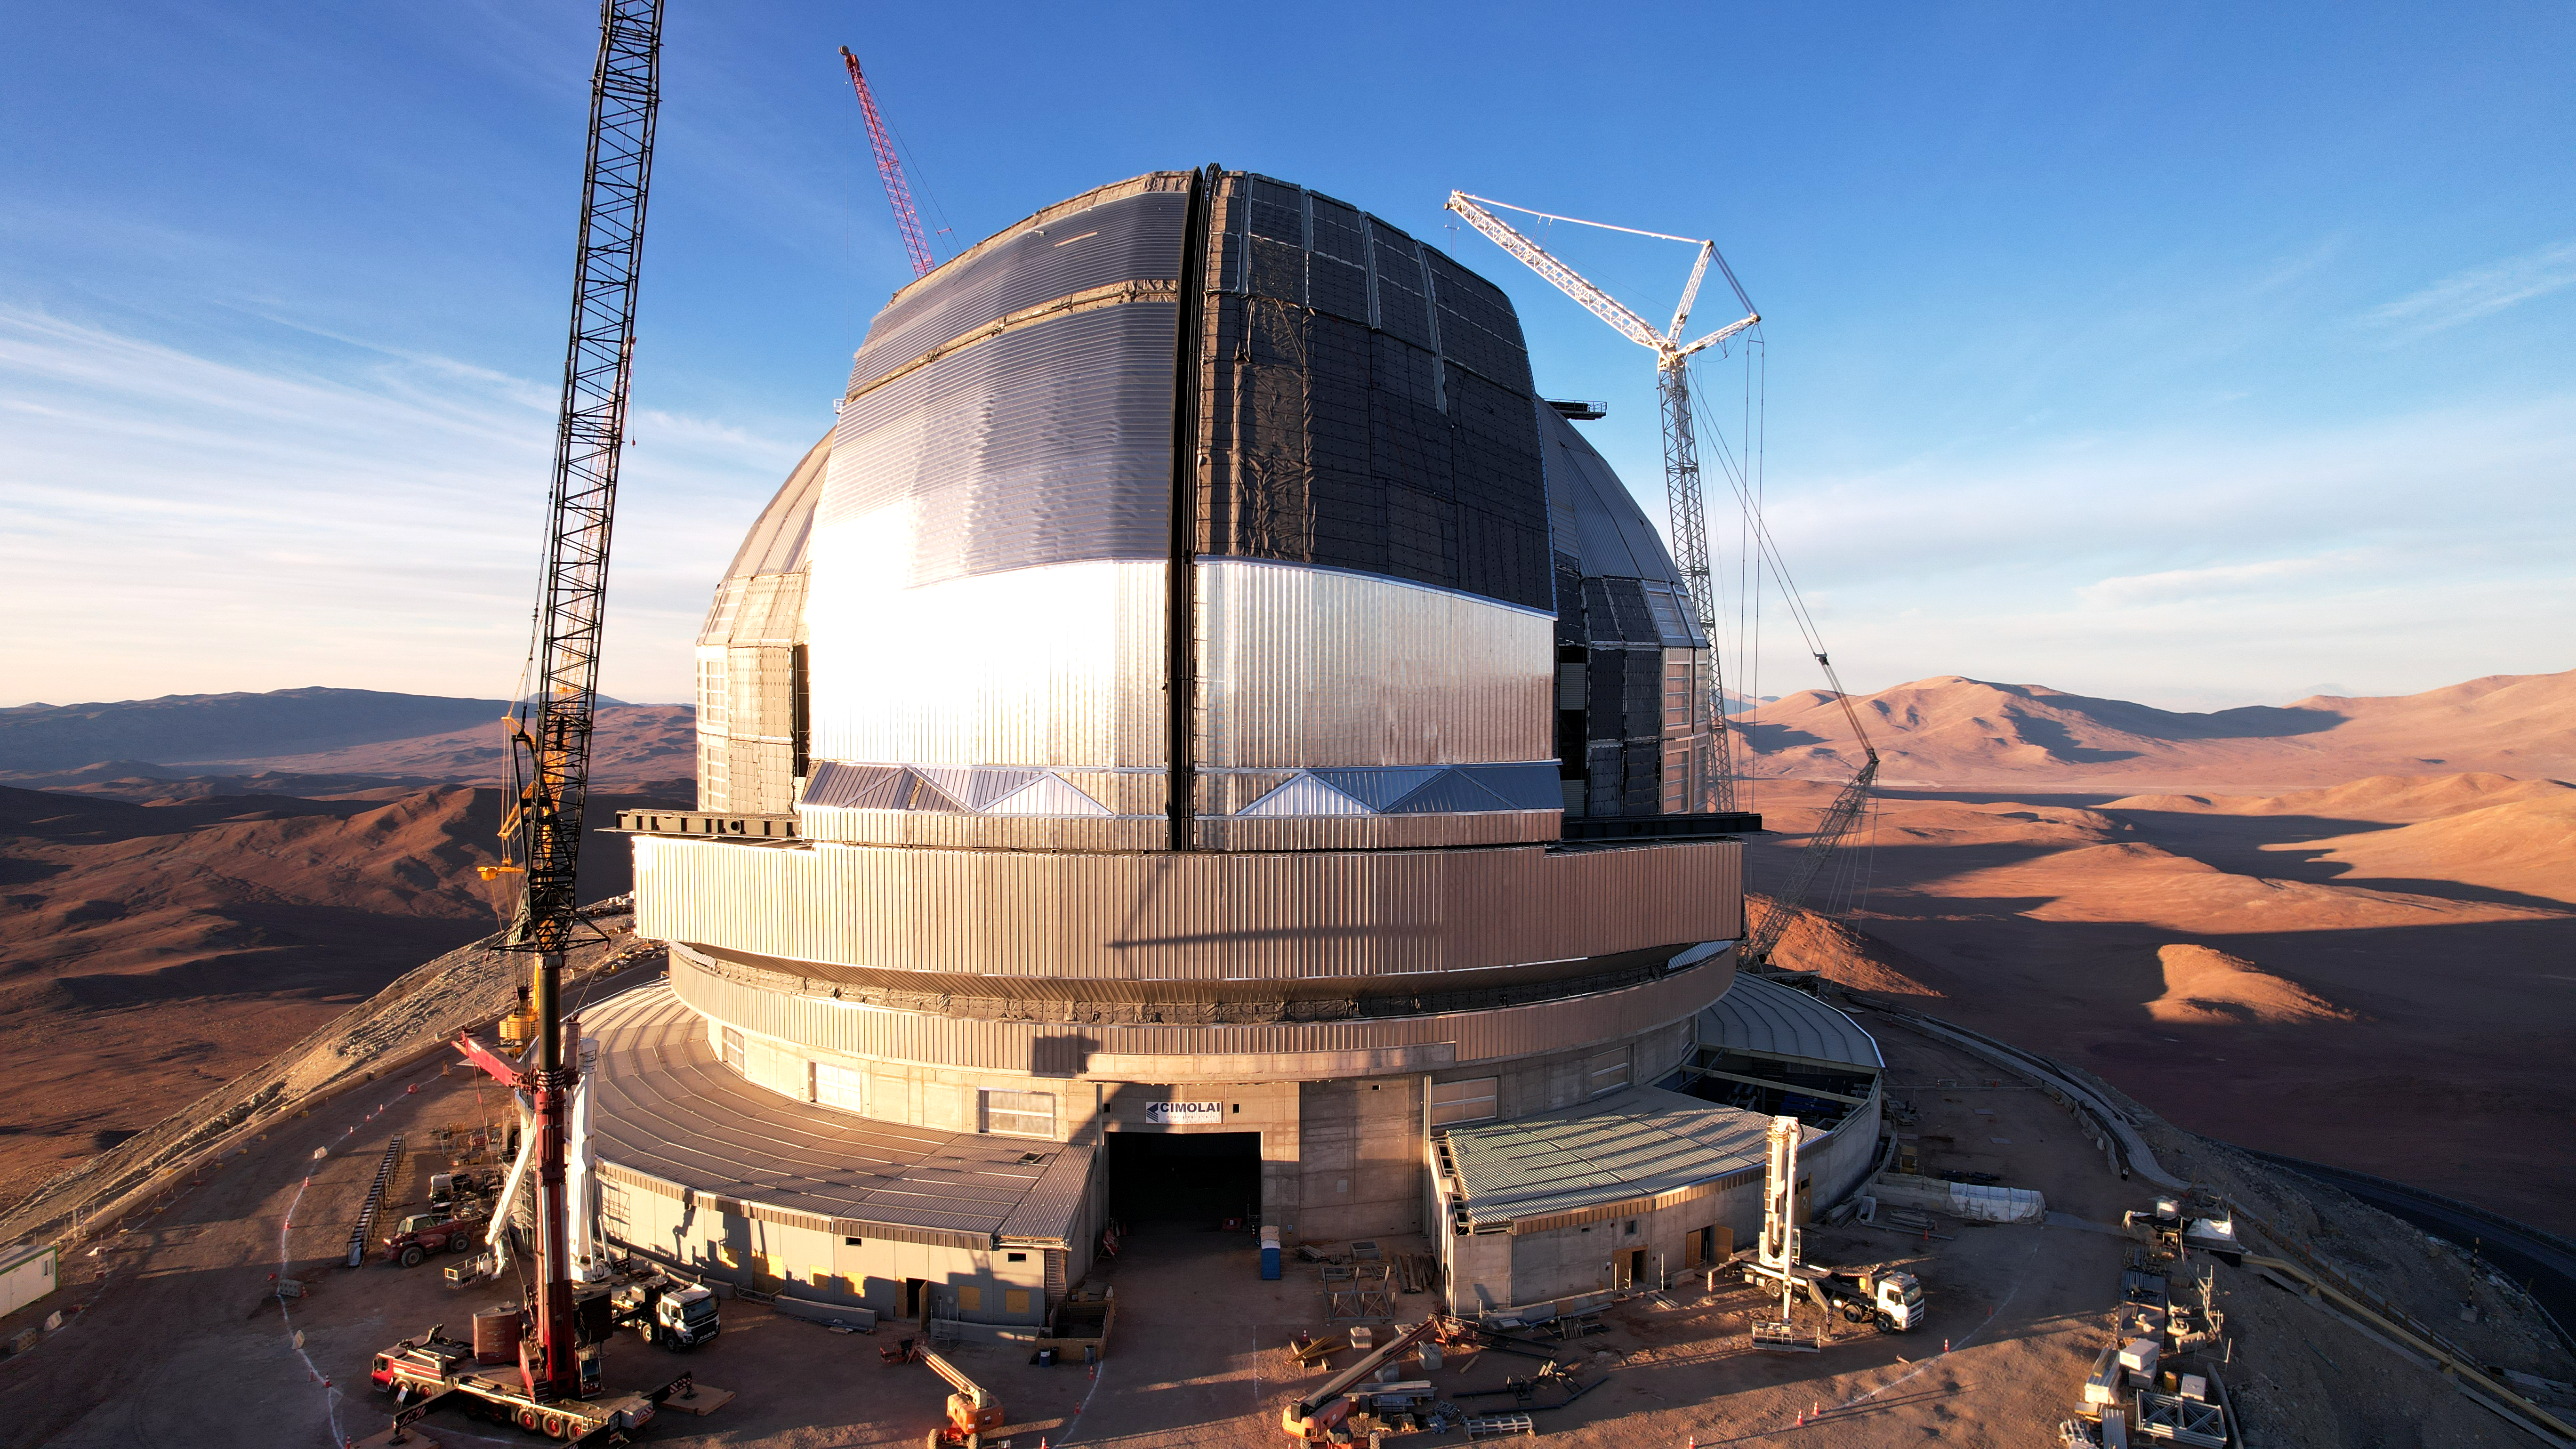

A massive mirror in a dramatic dome

Still under construction but looking almost complete: the dome of the Extremely Large Telescope (ELT). The telescope has earned this name because its main mirror will have a diameter of 39 metres, almost four times greater than the dimensions of the current largest telescope mirrors. The main mirror, along with the other telescope mirrors and optical instruments, are all housed inside the gigantic dome, measuring 93 metres wide and 80 metres tall. This massive machine is one of the largest projects ever undertaken in astronomy, with its first light planned for the end of this decade.

This image, taken in November 2025, shows the construction progress from a drone shot.

Credit: ESO/G. Vecchia